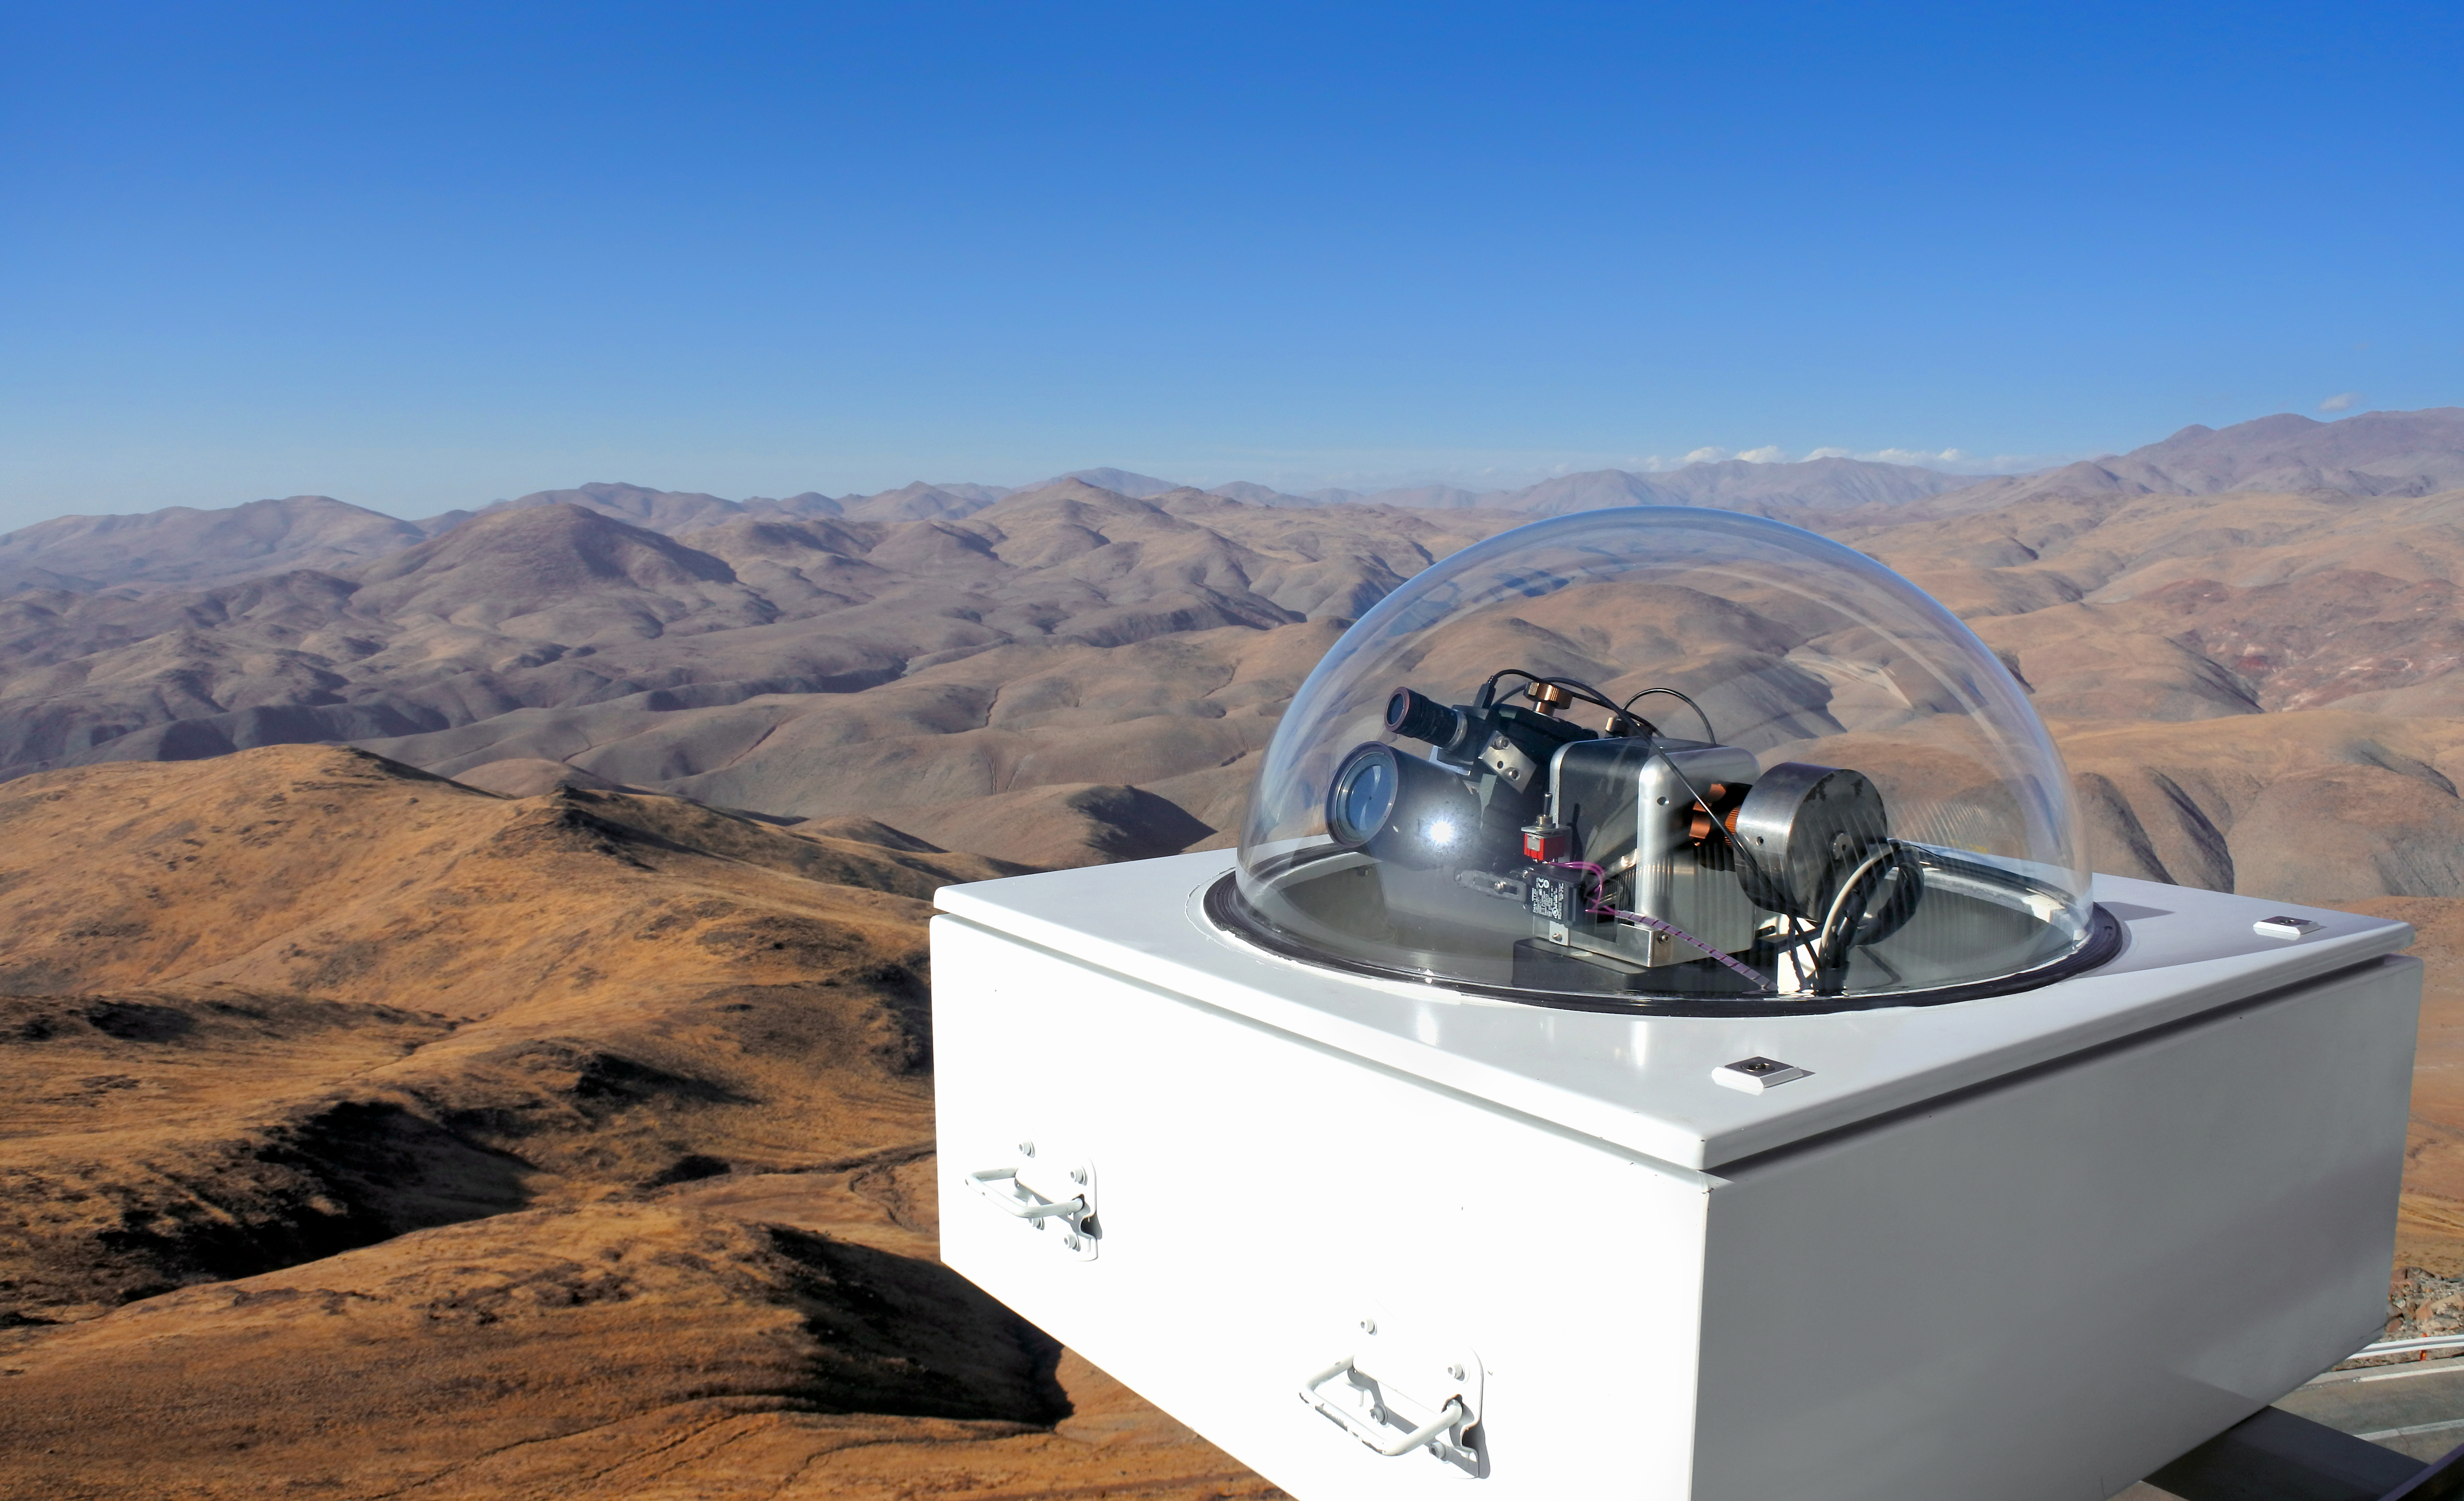

The HELIOS instrument at the ESO 3.6-metre telescope in Chile

HELIOS is an instrument that was installed in April 2018 to feed sunlight via fibre optics to the HARPS (High Accuracy Radial velocity Planet Searcher) spectrograph.

This picture shows the HELIOS solar telescope attached to the catwalk of the ESO 3.6-metre telescope at La Silla.

Credit: ESO/T. Pirson